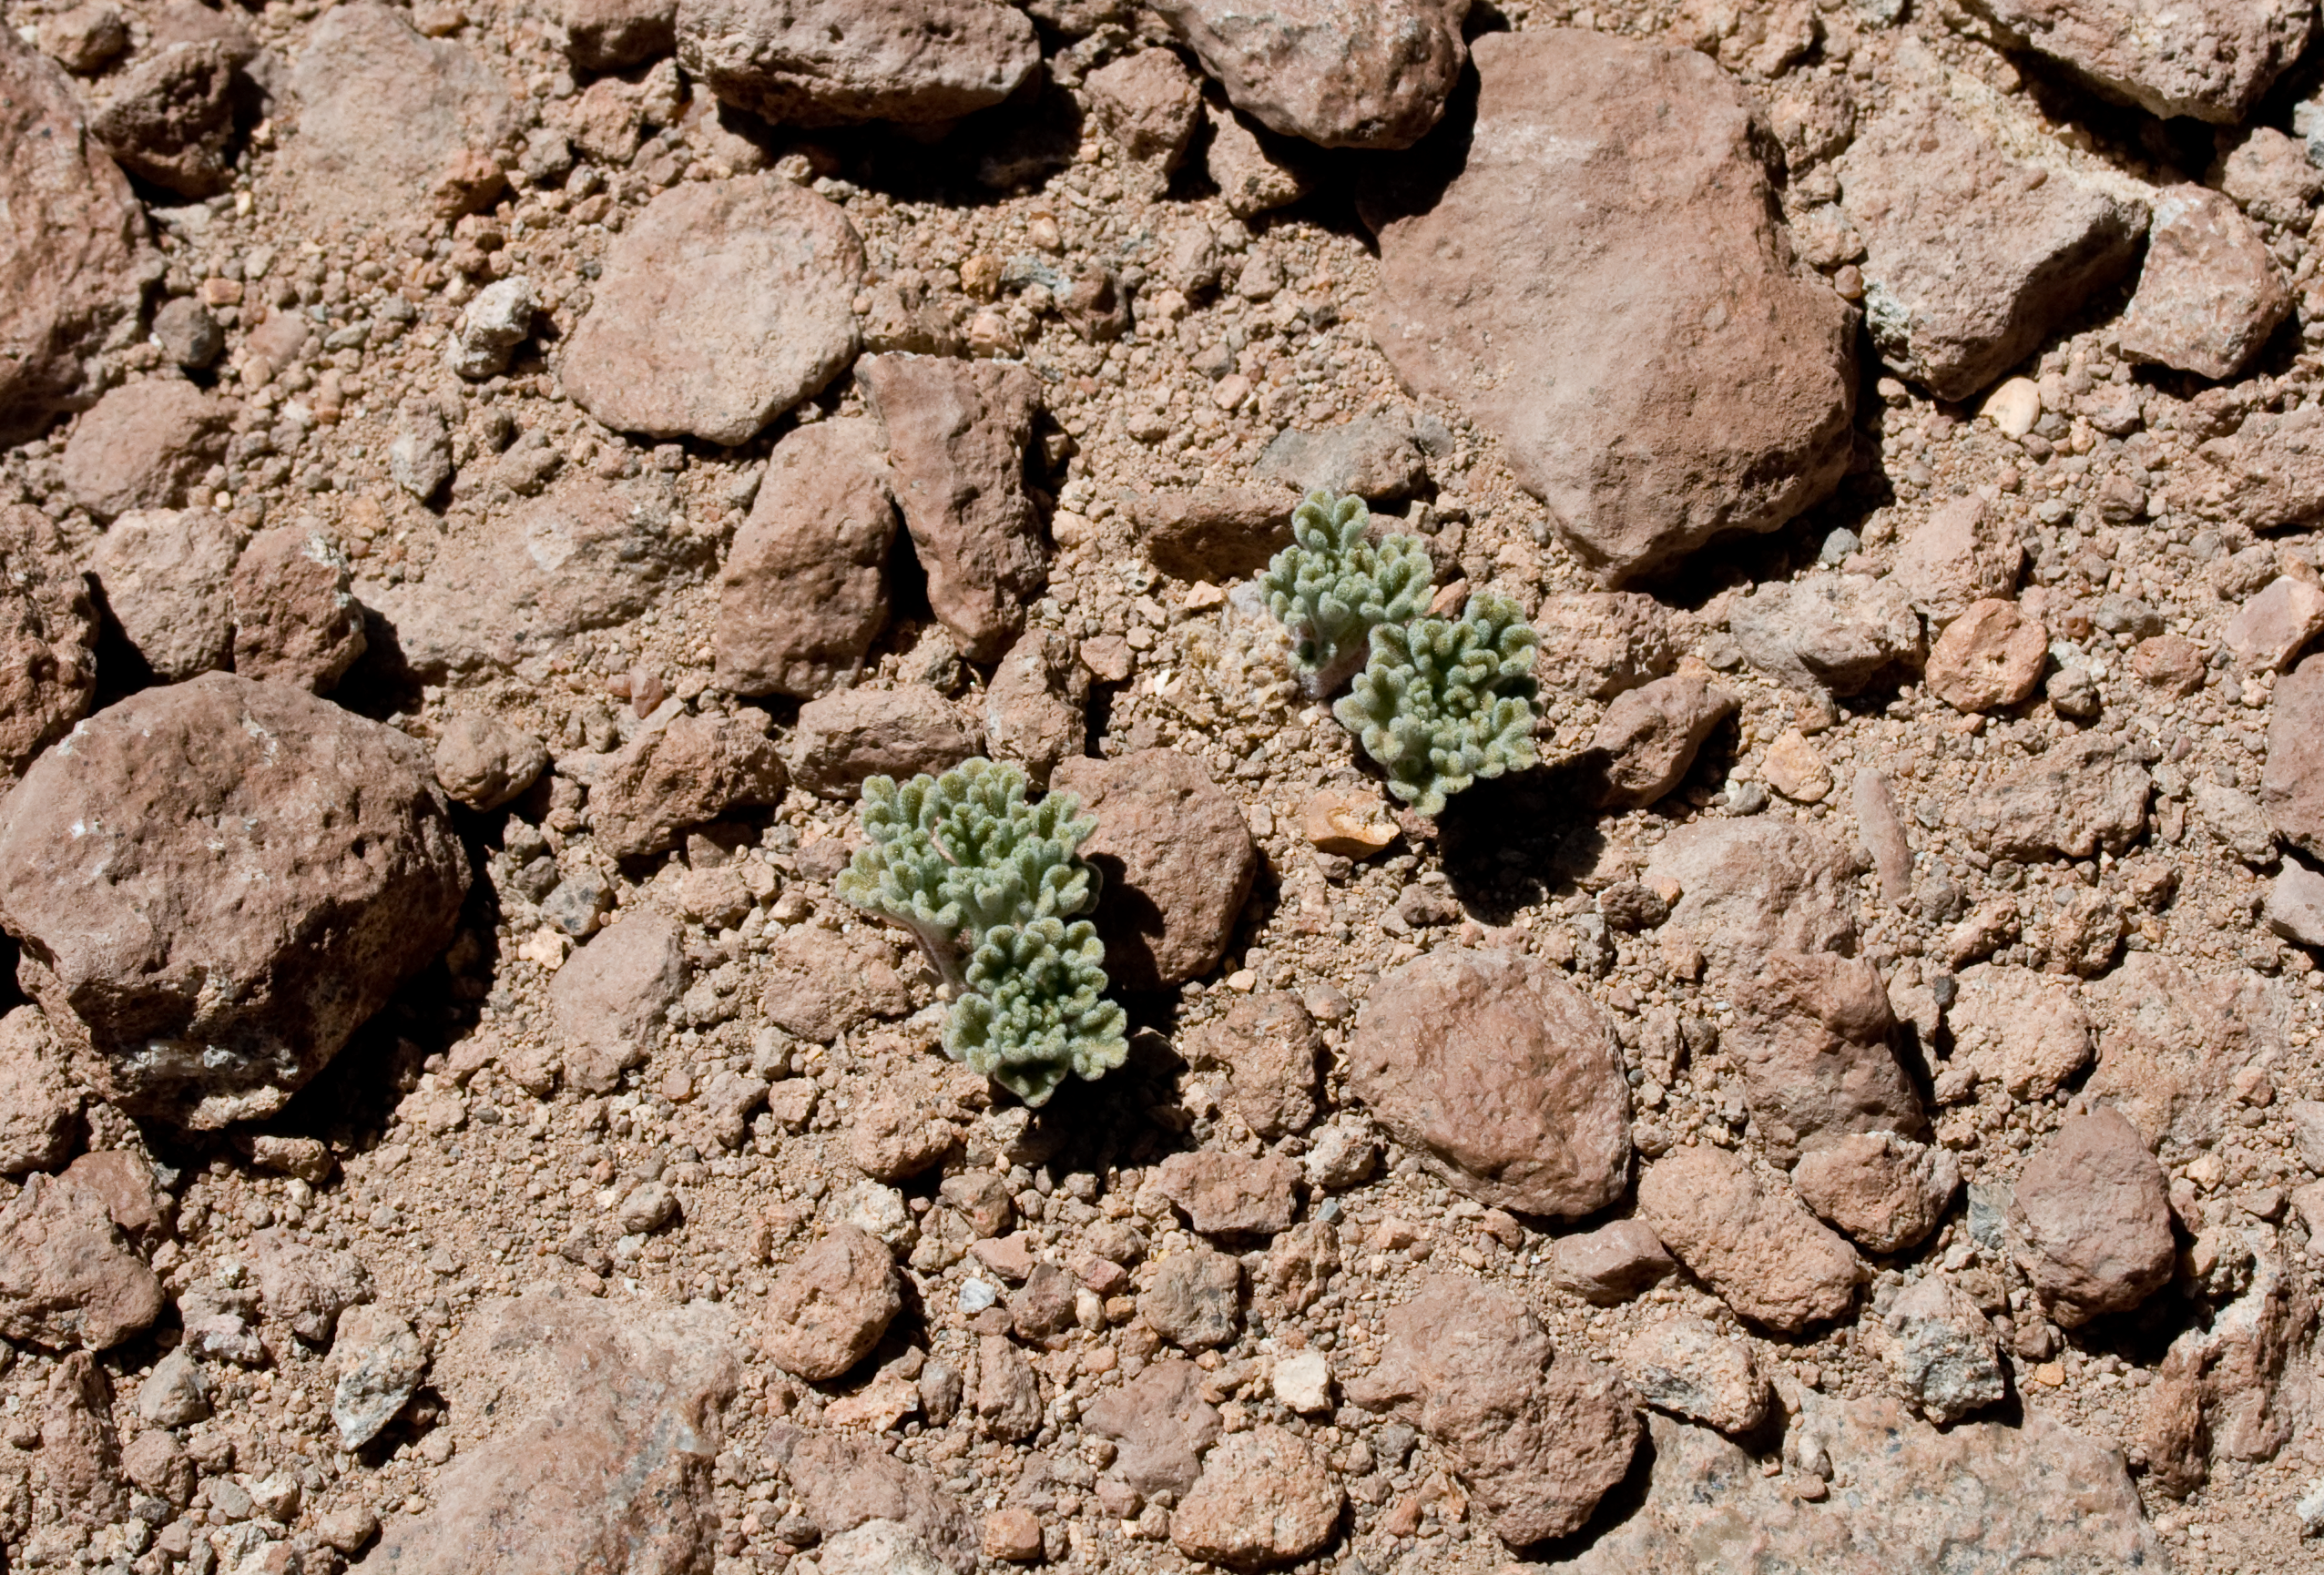

Plants in the desert

A typical plant found around the ALMA site. In Nototriche holosericea leaves are undulated and cerebriform; the surface available for gas exchanges exposed to the wind is manyfold. A white indumentum protects the leaf from transpiration and UV radiation. This picture was obtained in August 2004.

Credit: ESO